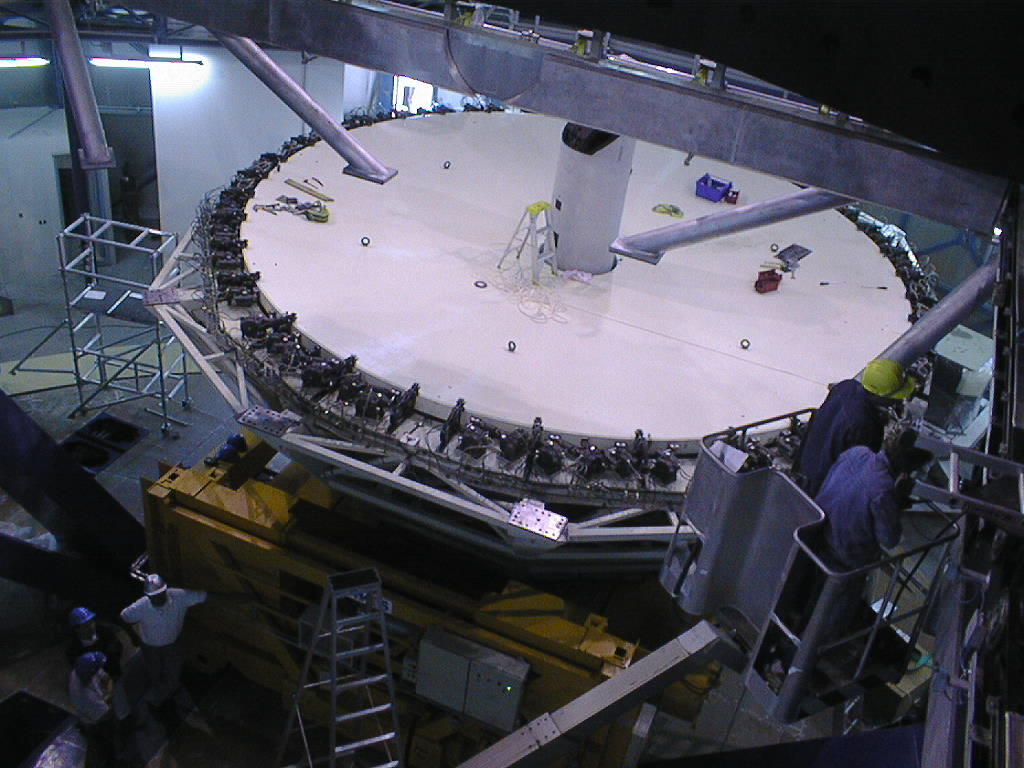

Installation of the M1 cell and mirror

VLT assembly work at the ESO Paranal Observatory. The carriage with the M1 cell moves to a position directly below the telescope tube. Some of the lower struts are seen here. (Photo obtained on March 7, 1998).

Credit: ESO